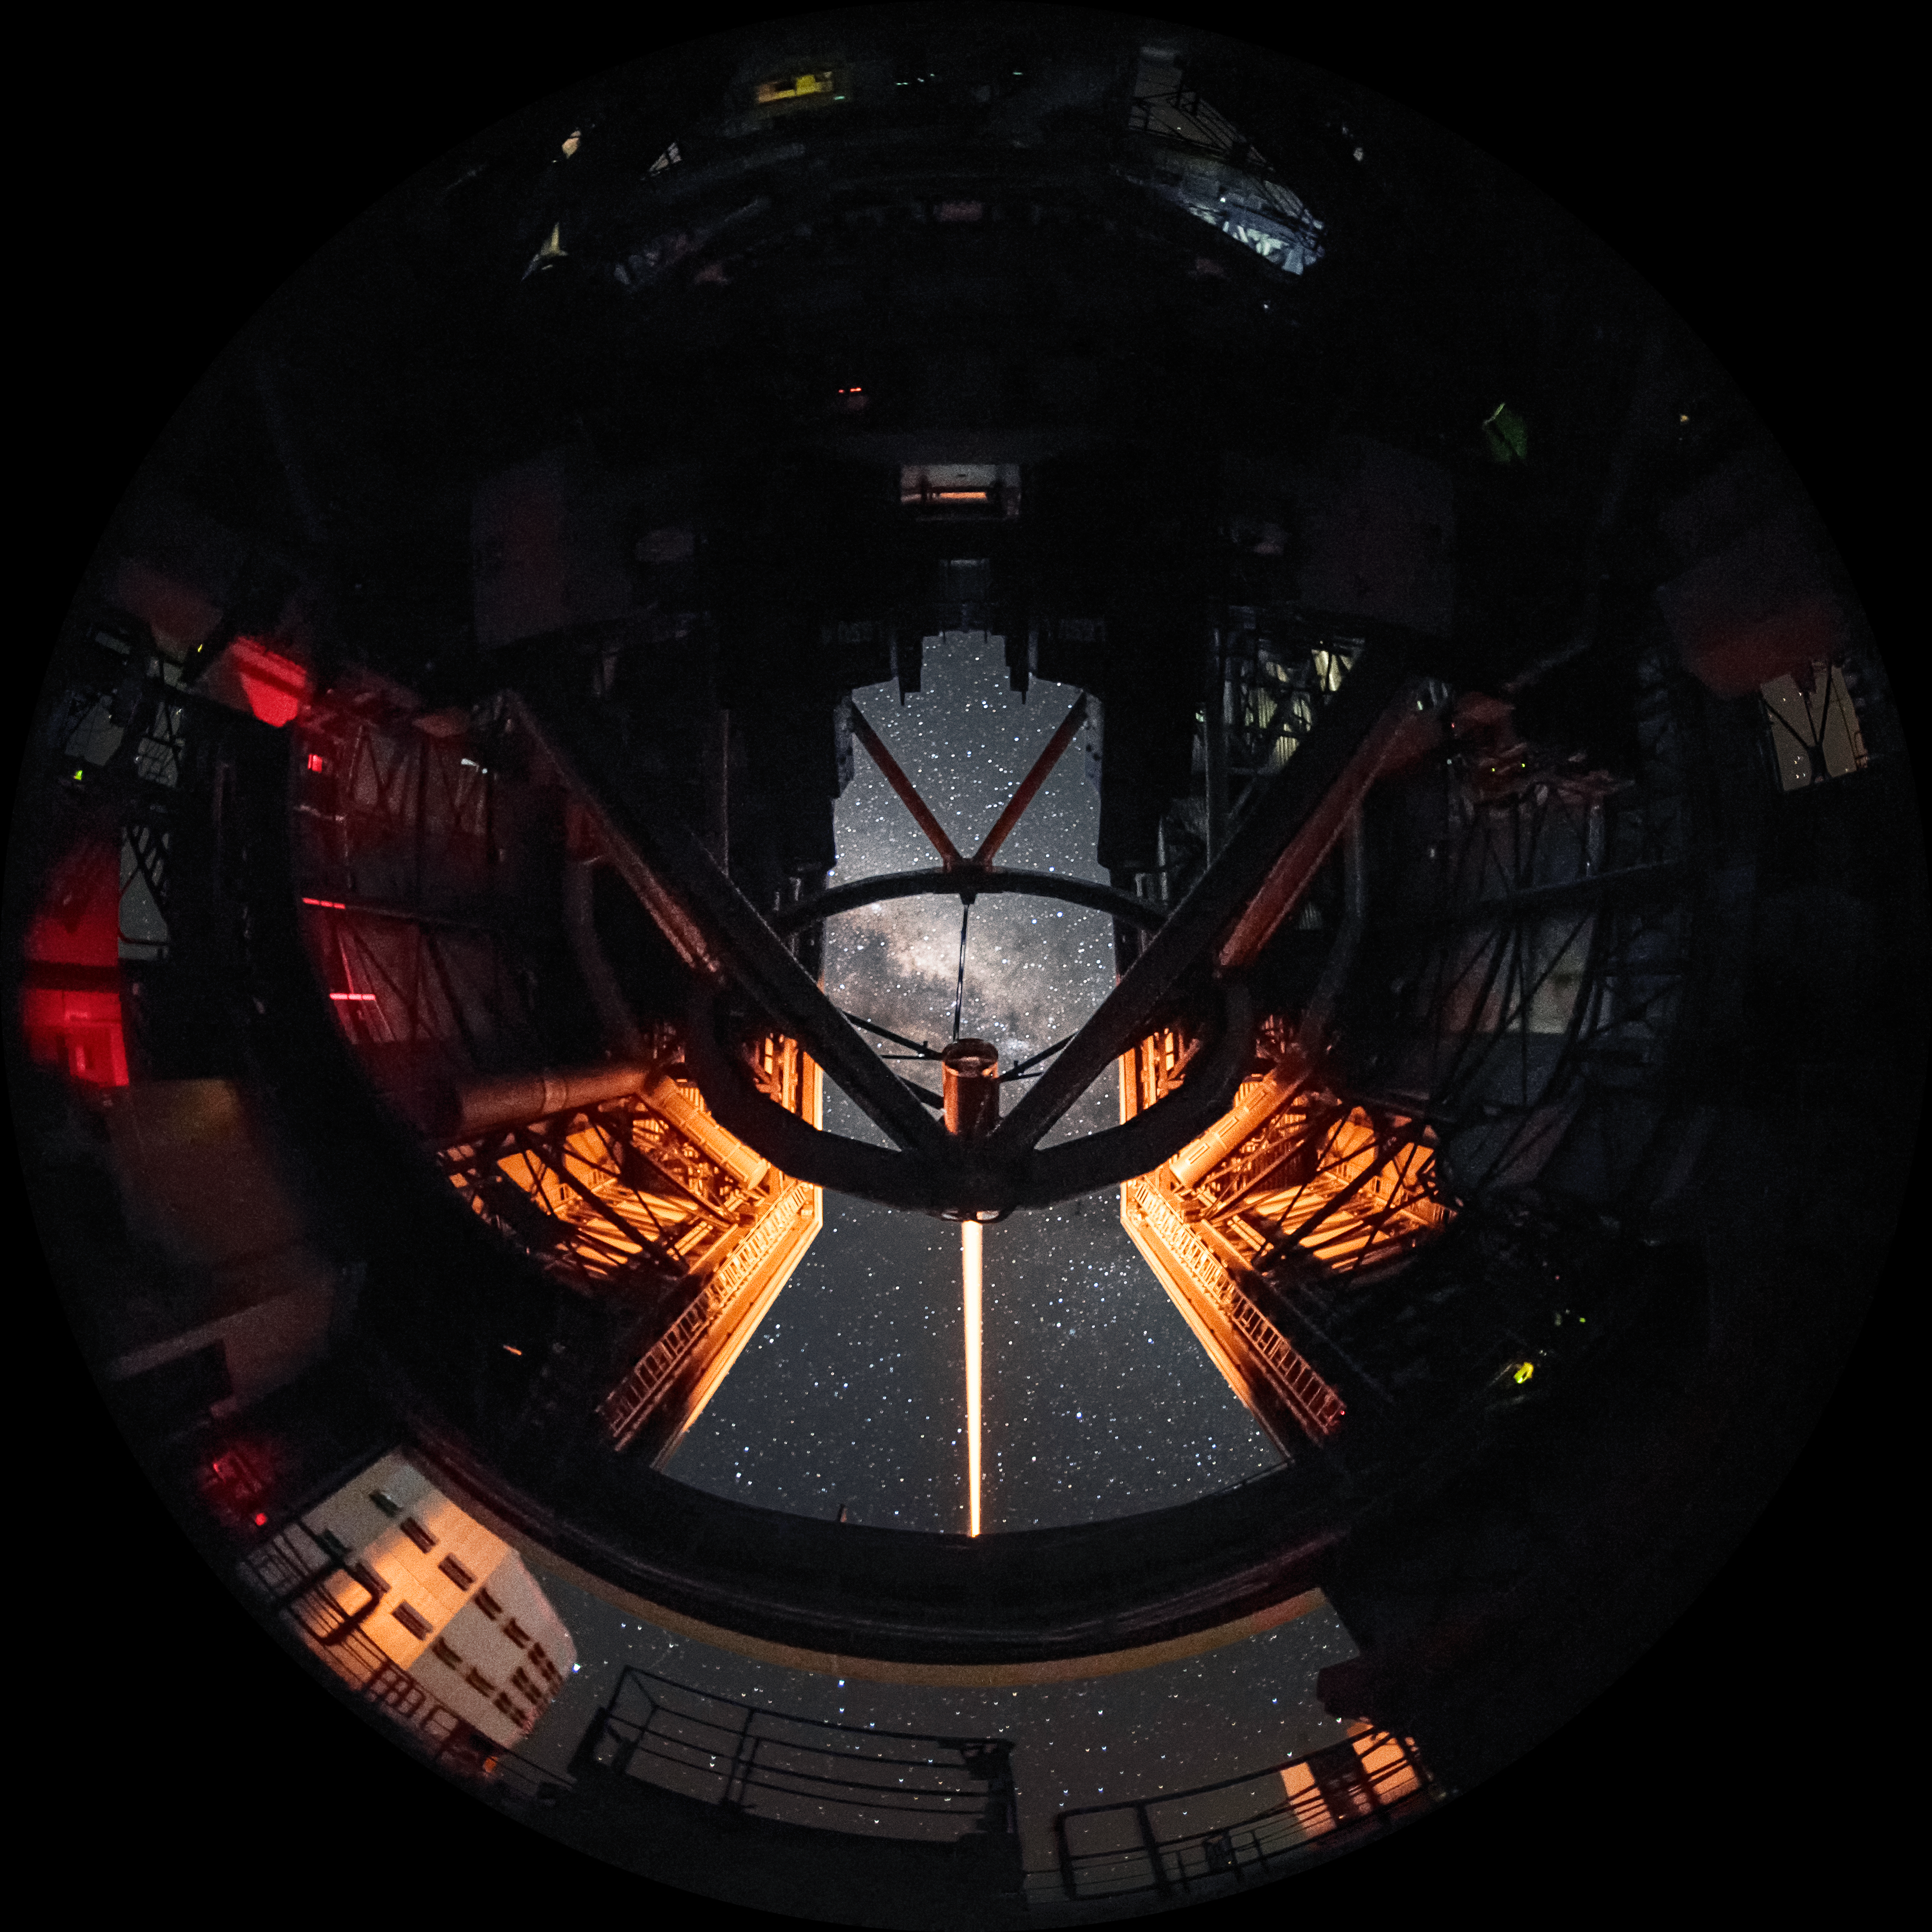

Laser to the stars

This dramatic image shows the breathtaking skies over Paranal from the unique vantage point inside Unit Telescope 4 (Yepun) of ESO's Very Large Telescope (VLT). The laser going up from Yepun creates an artificial guide star as part of the adaptive optics system, state-of-the-art technology which corrects the blurring effects of Earth's atmosphere to produce sharper images. The VLT is located atop Cerro Paranal, a 2600-metre high mountain in the Chilean Atacama Desert. This location offers excellent viewing conditions, a major factor in the decision to build the VLT there. The combination of these viewing conditions and the VLT's sophisticated technology offers astronomers a wonderful opportunity to study the night sky in extraordinary detail, and to learn more about the Universe in which we live.

Credit: A. Ghizzi Panizza/ESO